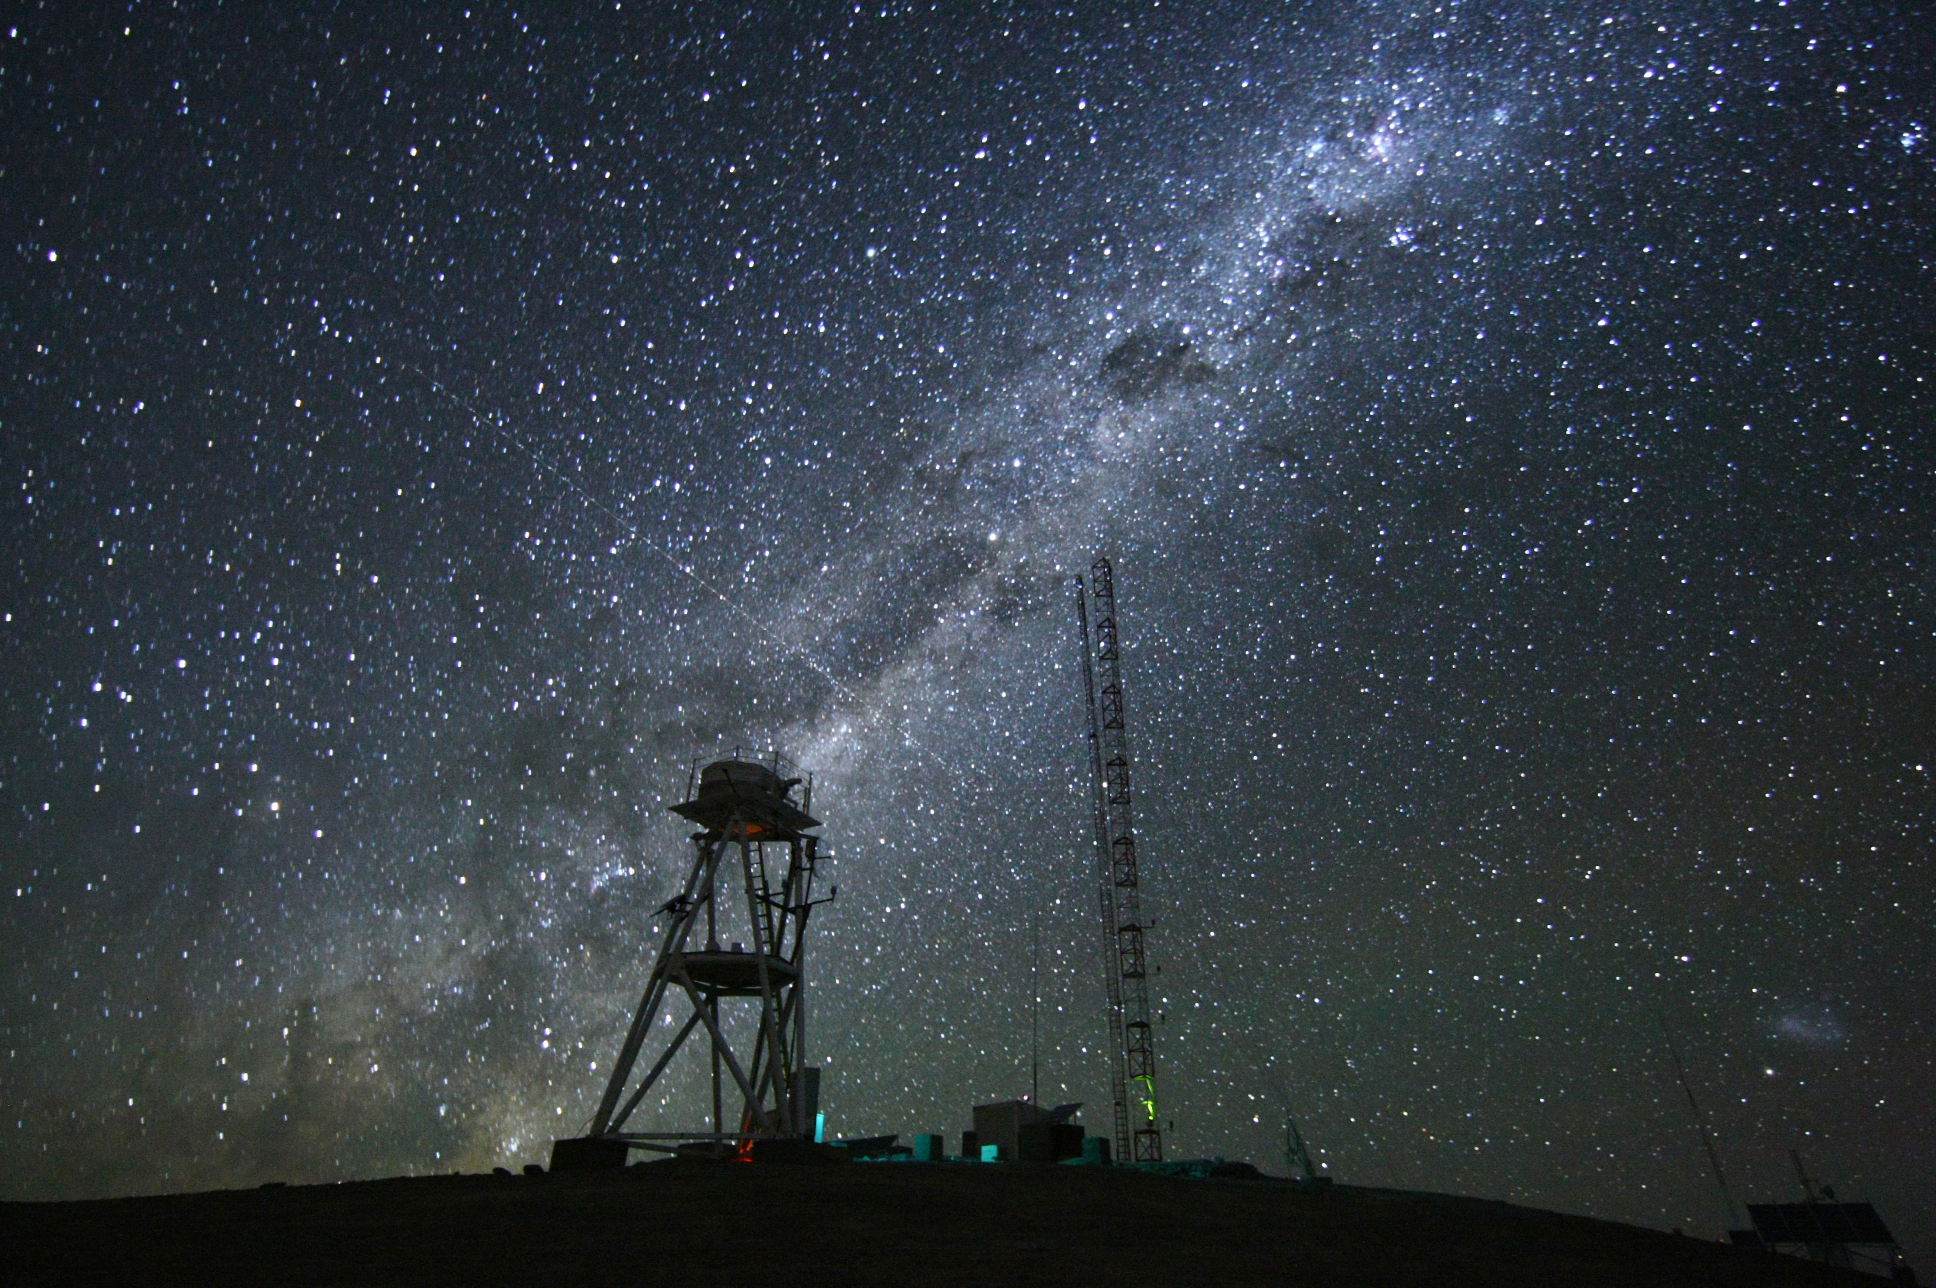

Cerro Armazones at night

Image at night at the ESO Astronomical Site Monitor on Cerro Armazones in the Chilean desert. Located near ESO's Paranal Observatory, home of the Very Large Telescope (VLT), Cerro Armazones is a candidate site for the Extremely Large Telescope (ELT). There are half a dozen potential sites for the ELT, which, with its 40-metre-class diameter mirror, will be the world’s biggest eye on the sky. The ELT Site Selection Advisory Committee picked Cerro Armazones as the recommended site on its final shortlist of choices. The committee picked Armazones because of its excellent sky quality and its ability to integrate its operation with the existing Paranal Observatory.

Credit: ESO